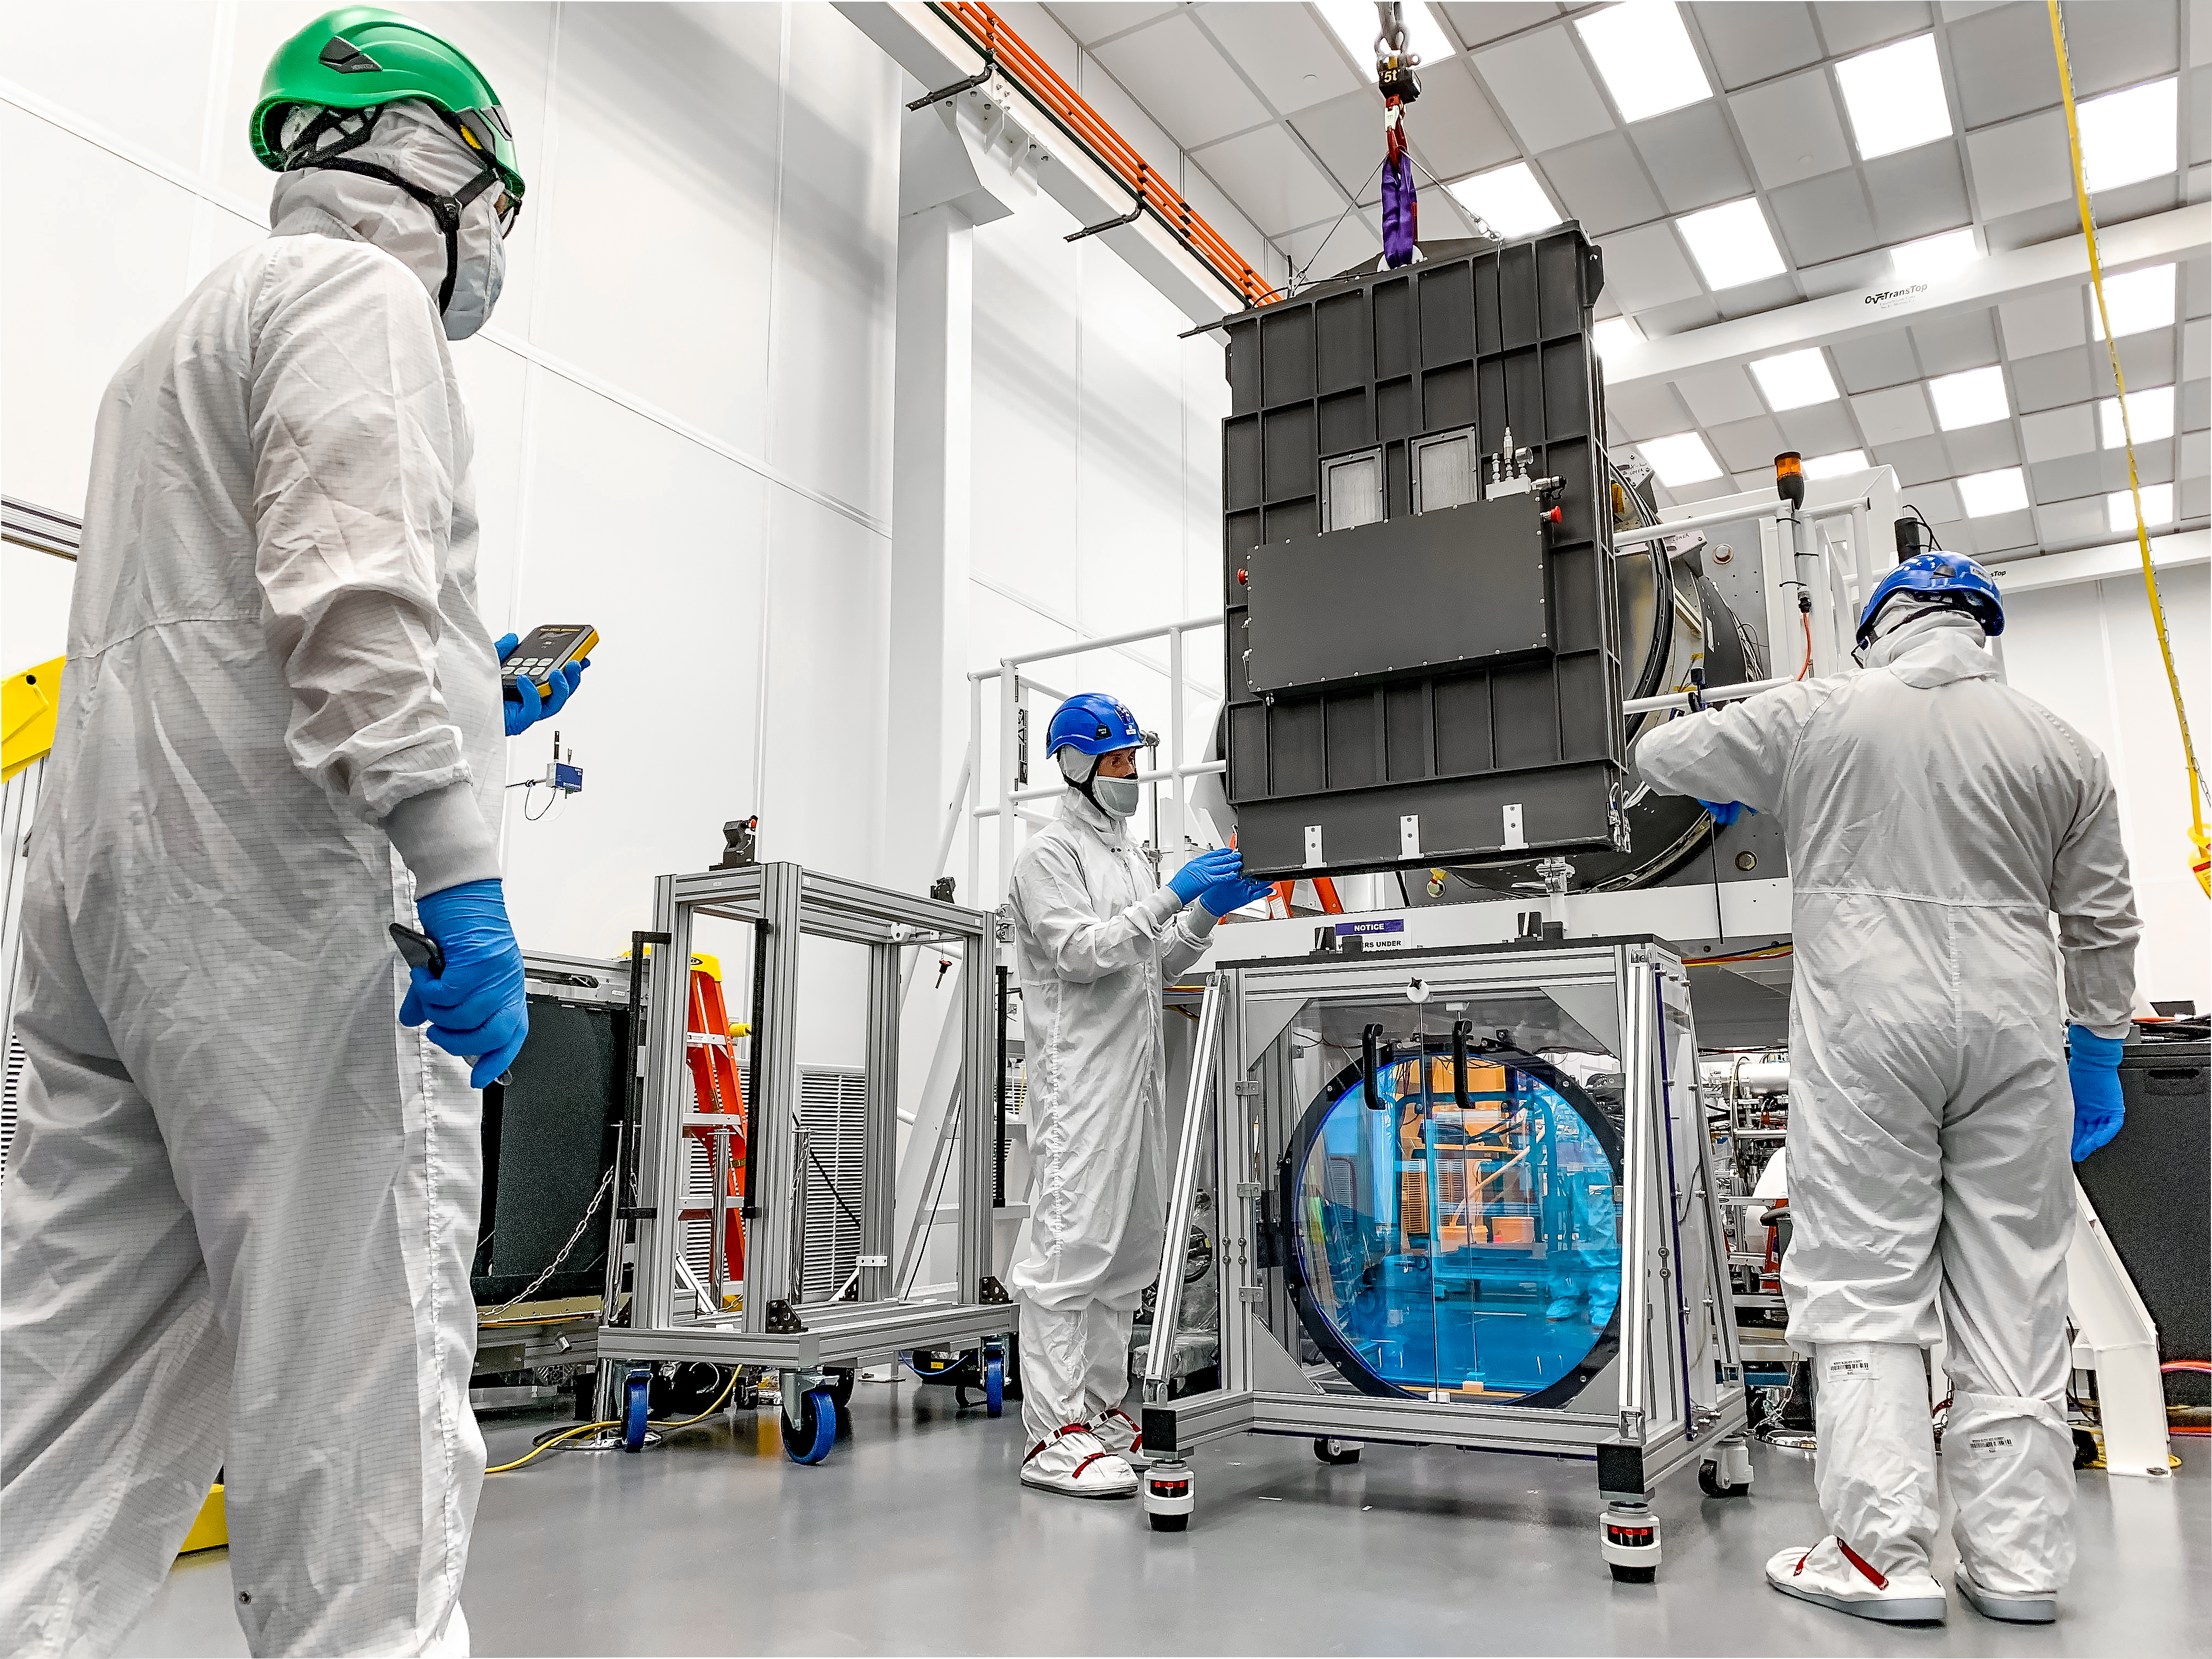

LSST R-Band Optical Filter

LSST engineers carefully unpack, examine, test and store the first of six optic filters that will be installed in the camera later this year.

Credit: Jacqueline Ramseyer Orrell/SLAC National Accelerator Laboratory